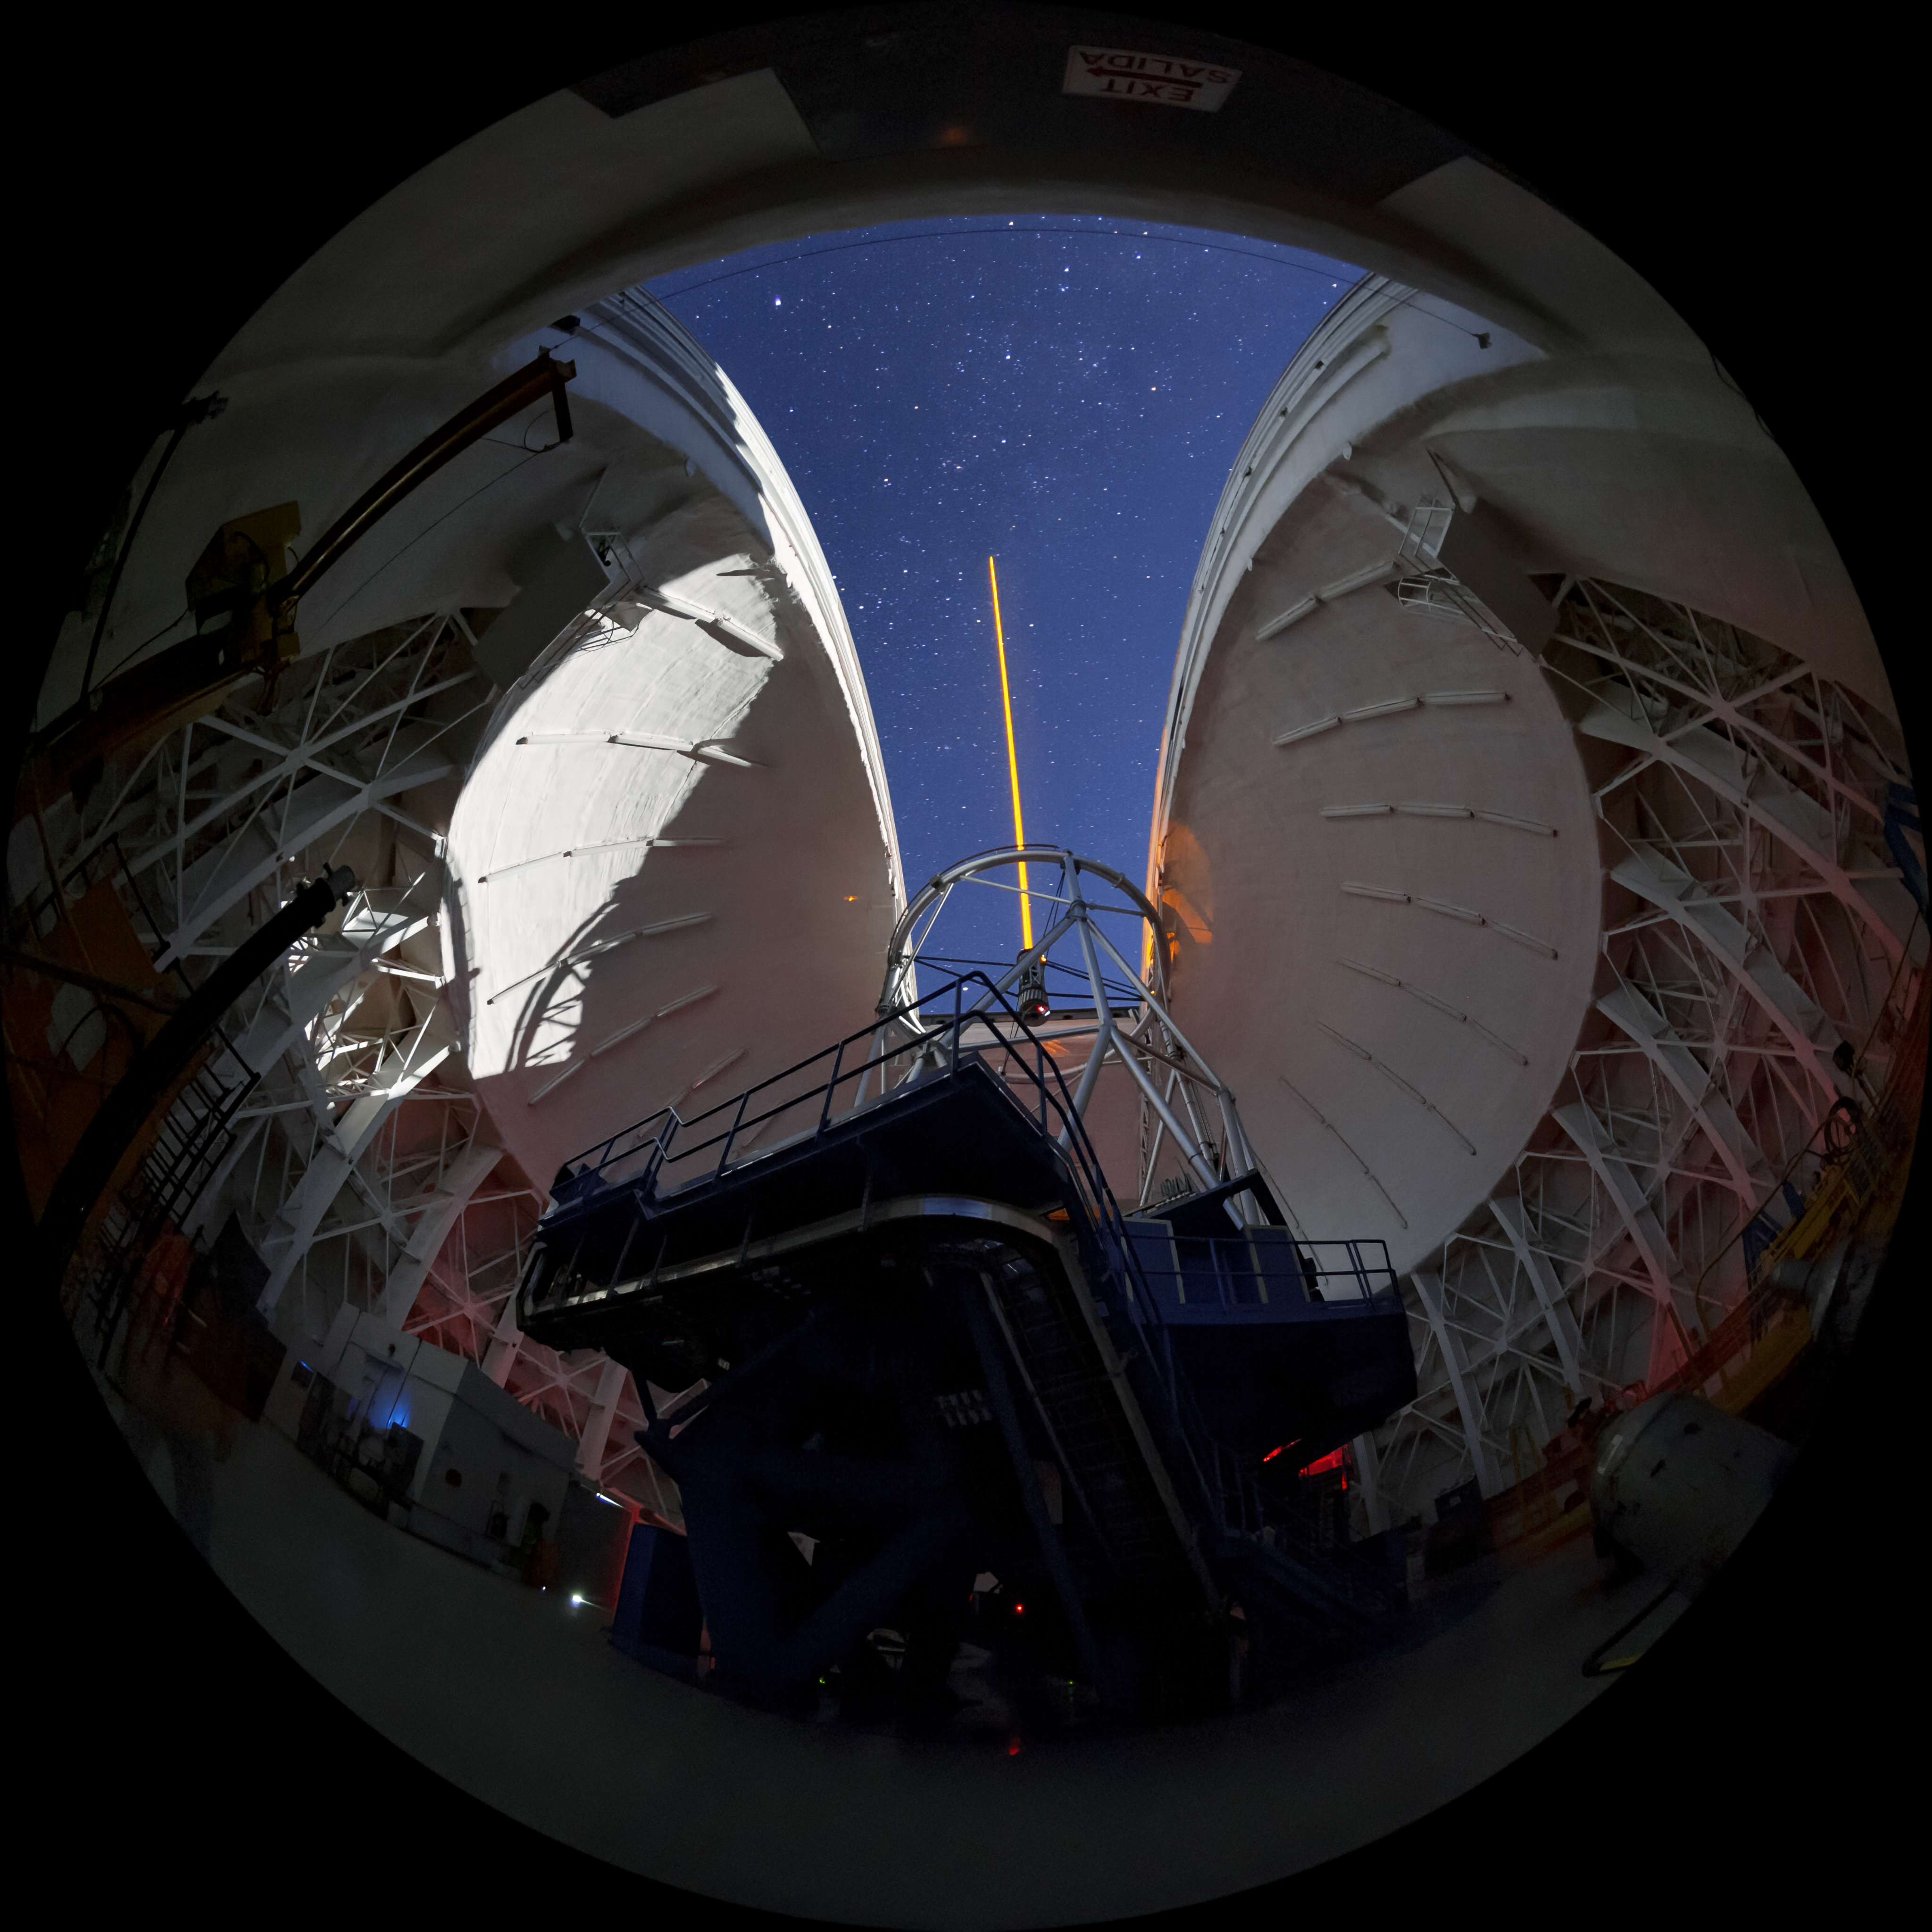

Gemini South's Laser Guide System

This photo shows Gemini South's laser guide star system in action. The laser interacts with particles in the Earth's upper atmosphere and allow for real-time corrections of the telescope's optics to compensate for atmospheric turbulence. Gemini South is a part of the International Gemini Observatory, a program of NSF NOIRLab.

Credit: International Gemini Observatory/NOIRLab/AURA/NSF/M. Paredes